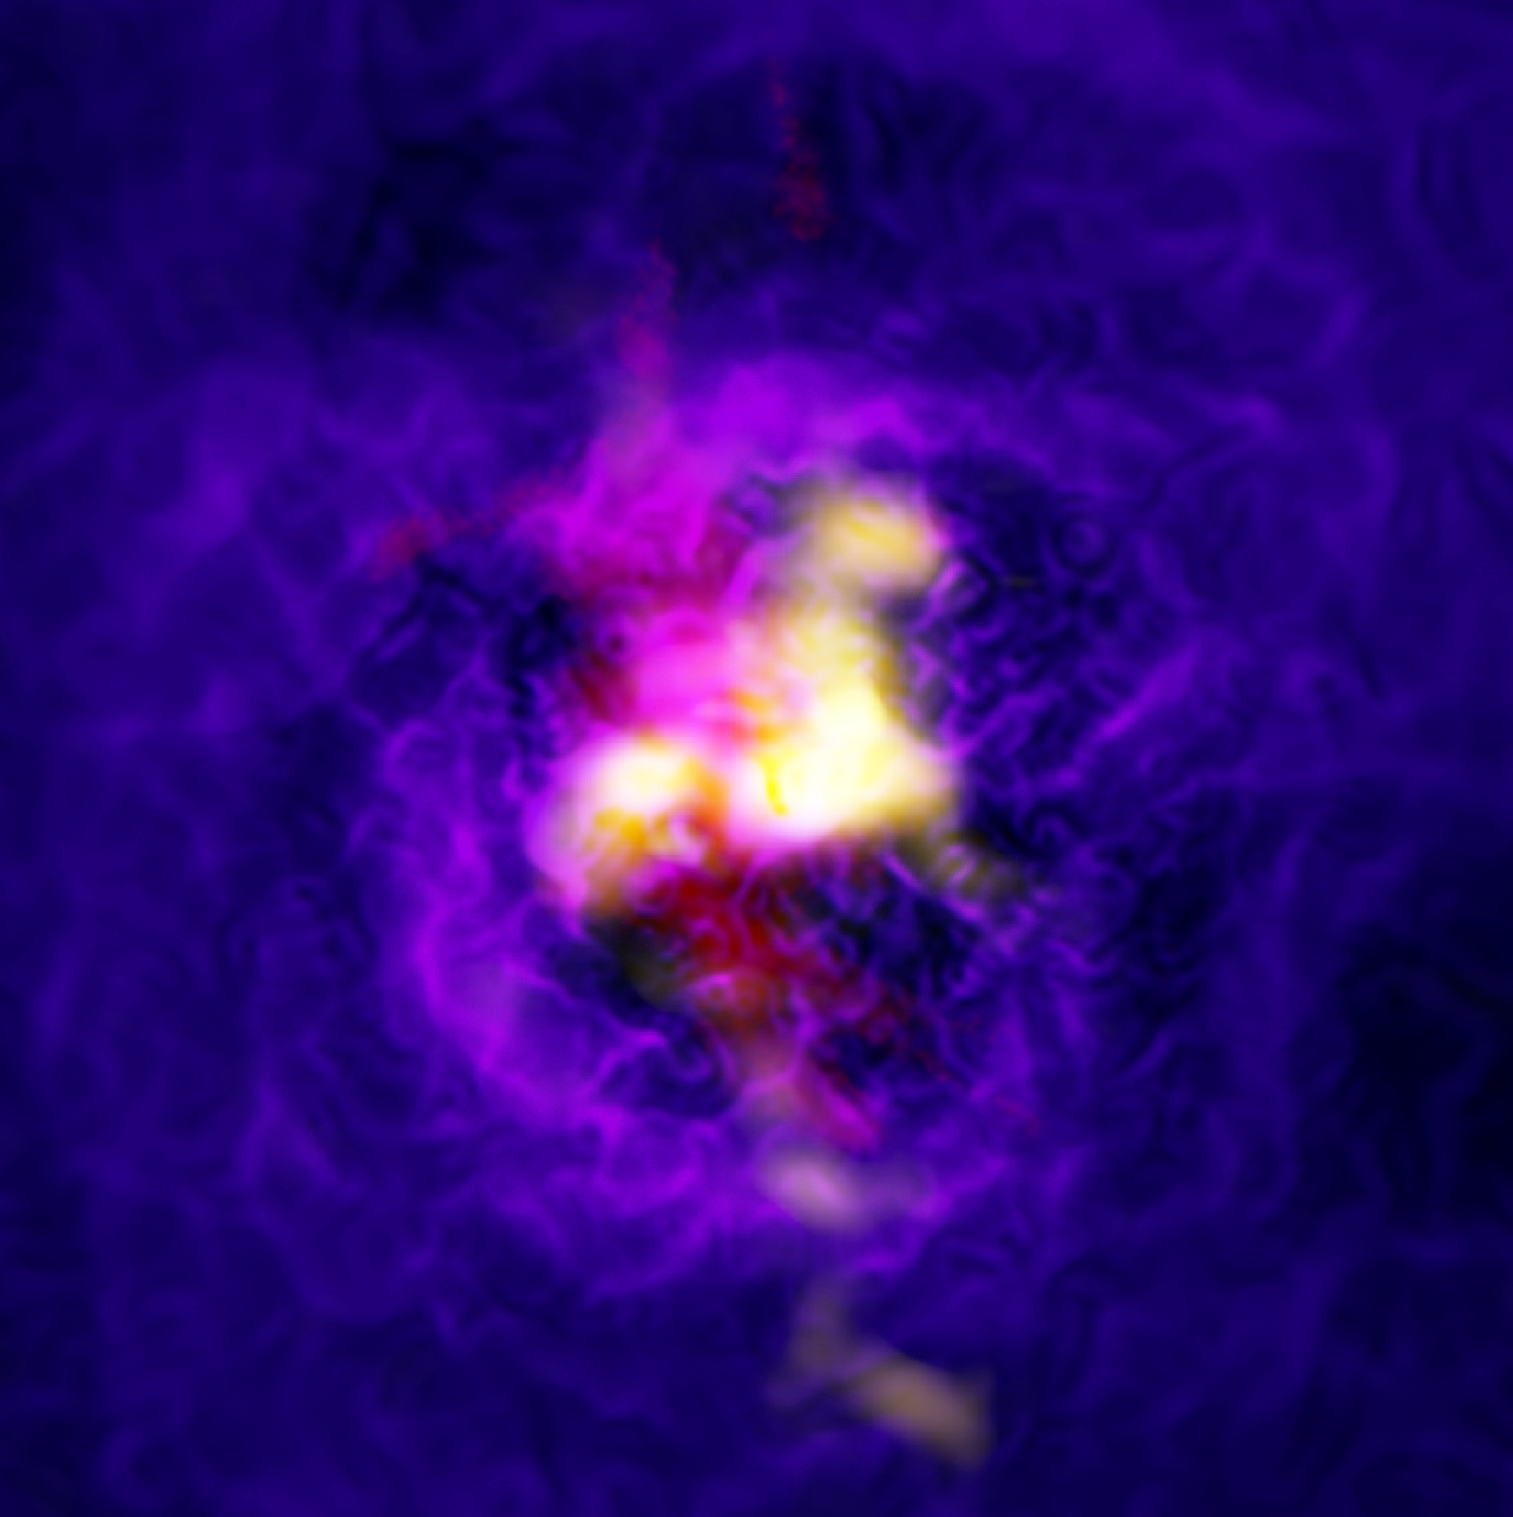

ALMA and MUSE Detect Galactic Fountain

Composite image of the Abell 2597 galaxy cluster showing the fountain-like flow of gas powered by the supermassive black hole in the central galaxy. The yellow is ALMA data showing cold gas. The red is data from the MUSE instrument on ESO’s Very Large Telescope showing the hot hydrogen gas in the same region. The blue-purple is the extended hot, ionized gas as imaged by the Chandra X-ray Observatory.

The yellow ALMA data shows infalling material and the red MUSE data shows material launched in a vast spout by the black hole.

Credit: ALMA (ESO/NAOJ/NRAO), Tremblay et al.; NRAO/AUI/NSF, B. Saxton; NASA/Chandra; ESO/VLT